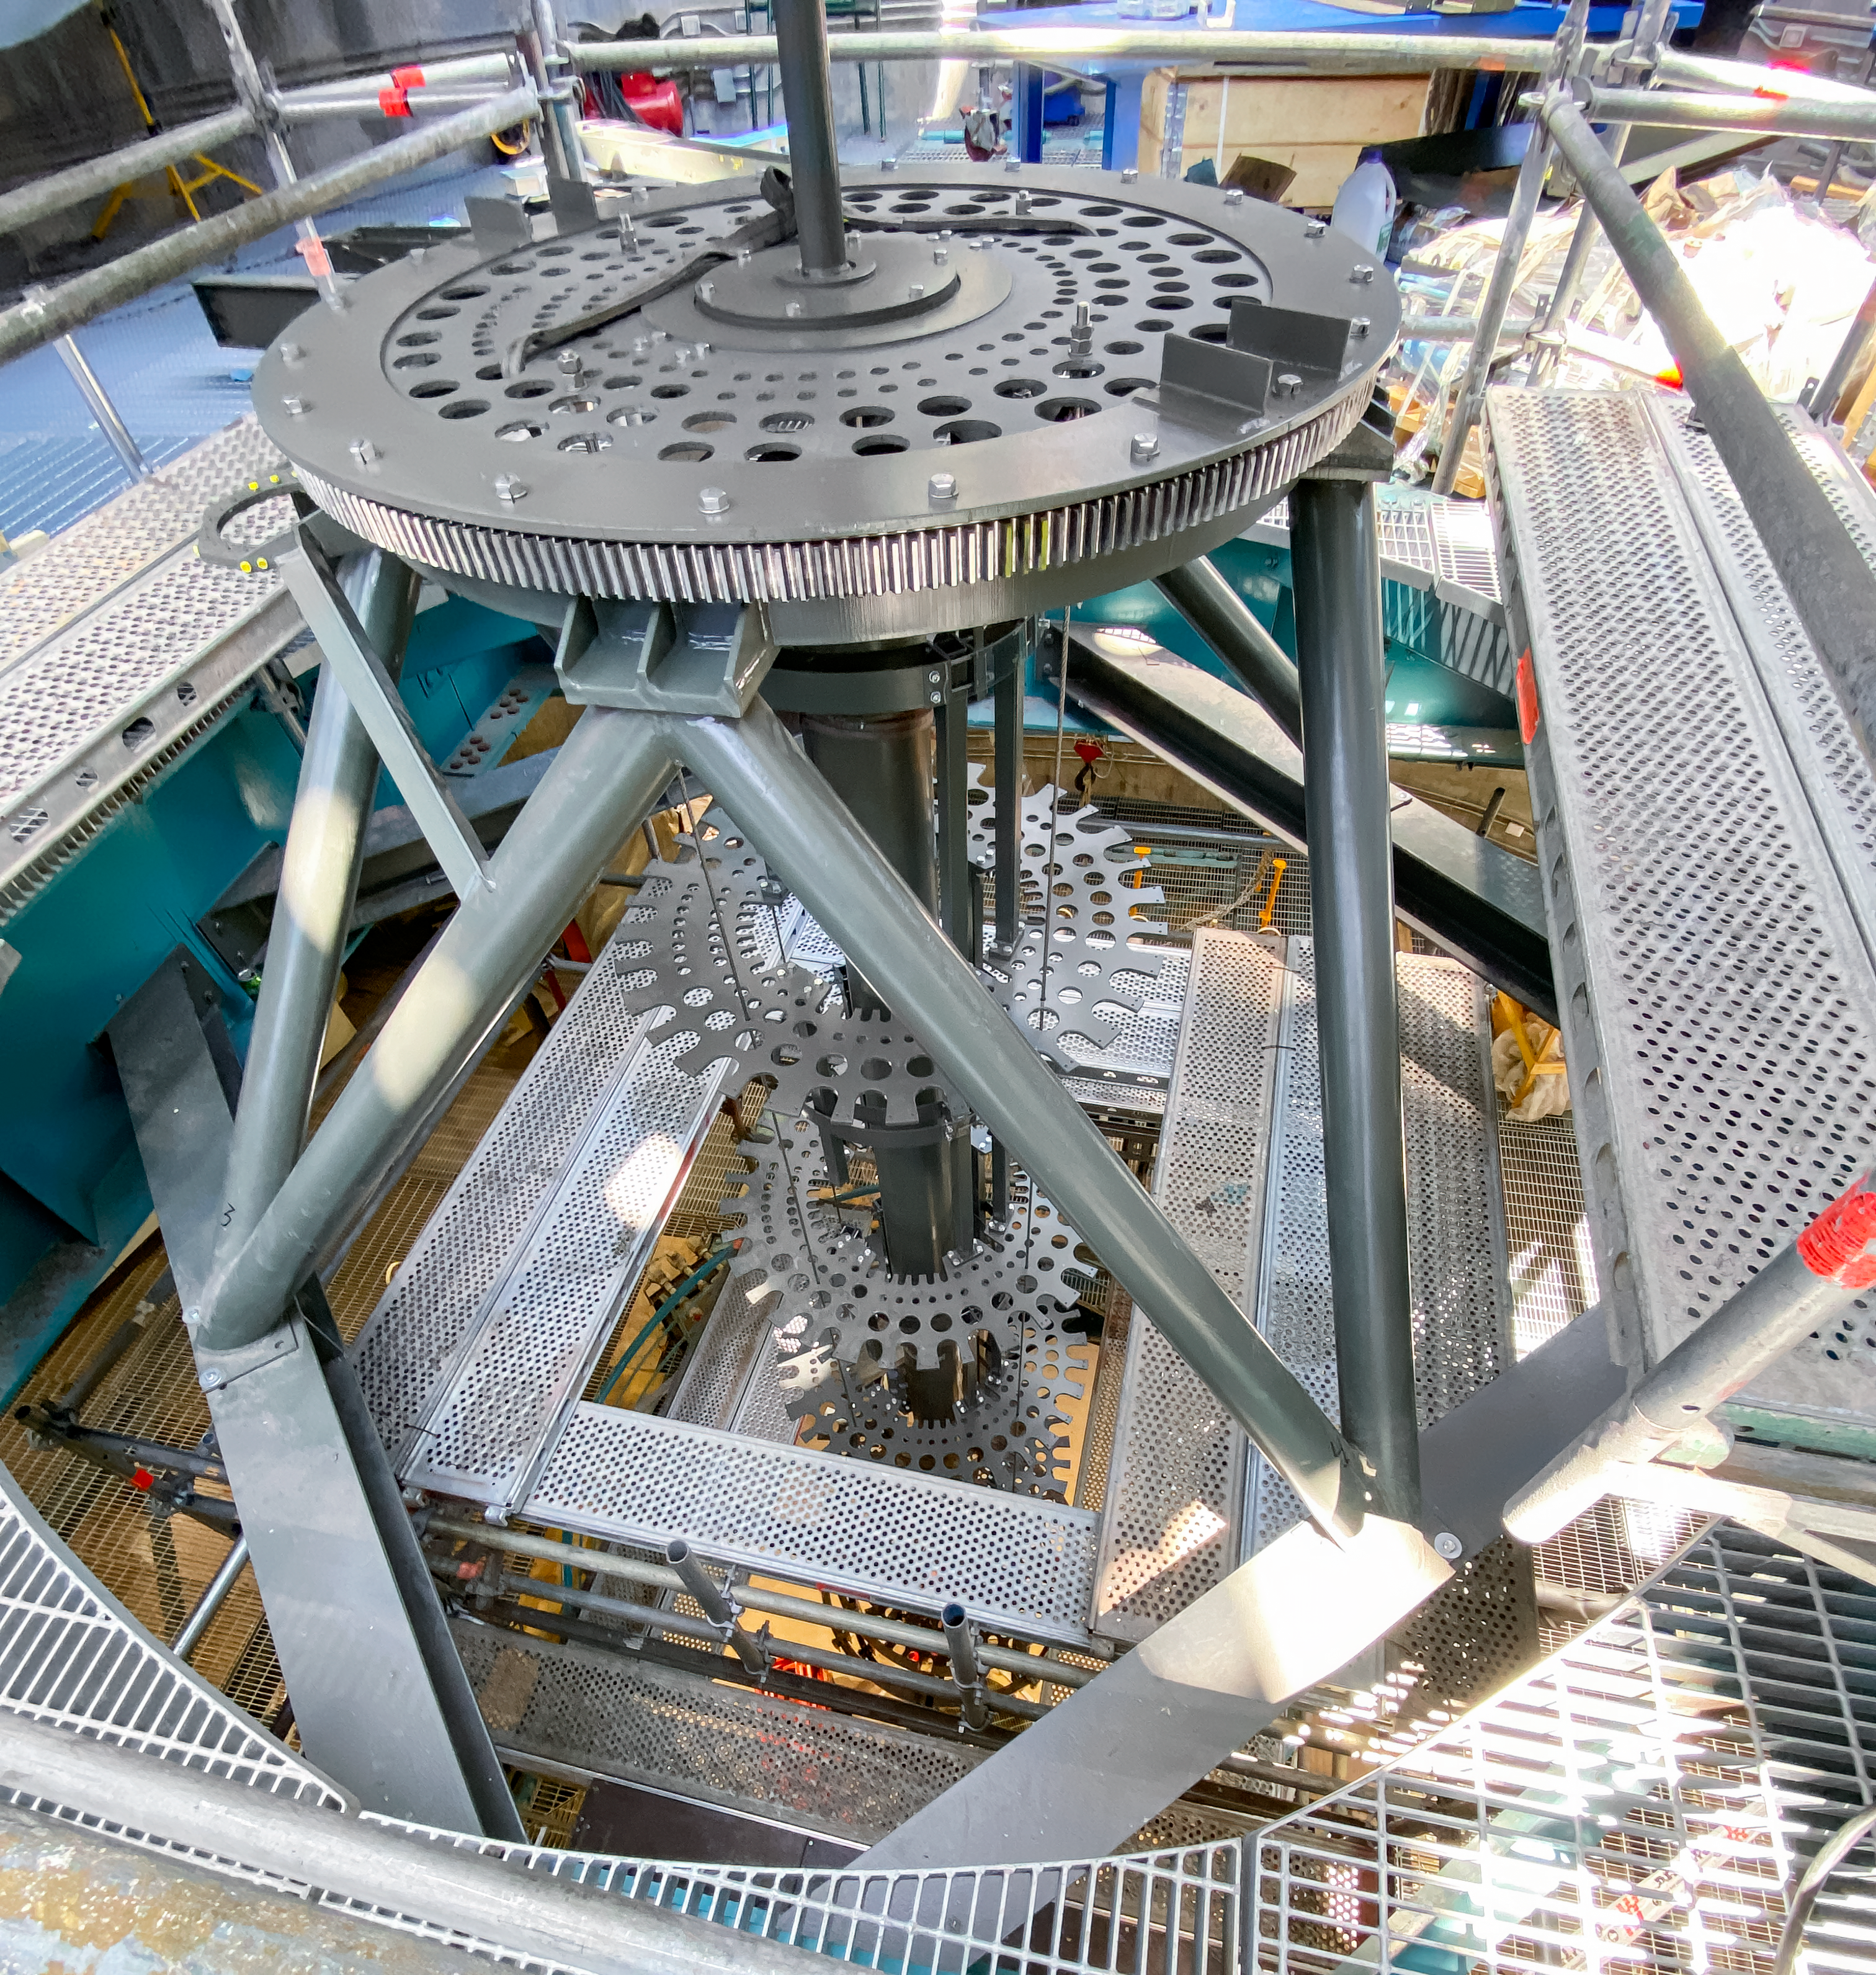

Telescope Mount Assembly Installation

Technicians install the Telescope Mount Assembly of NSF-DOE Vera C. Rubin Observatory on Cerro Pachón.

Credit: RubinObs/NOIRLab/SLAC/NSF/DOE/AURA